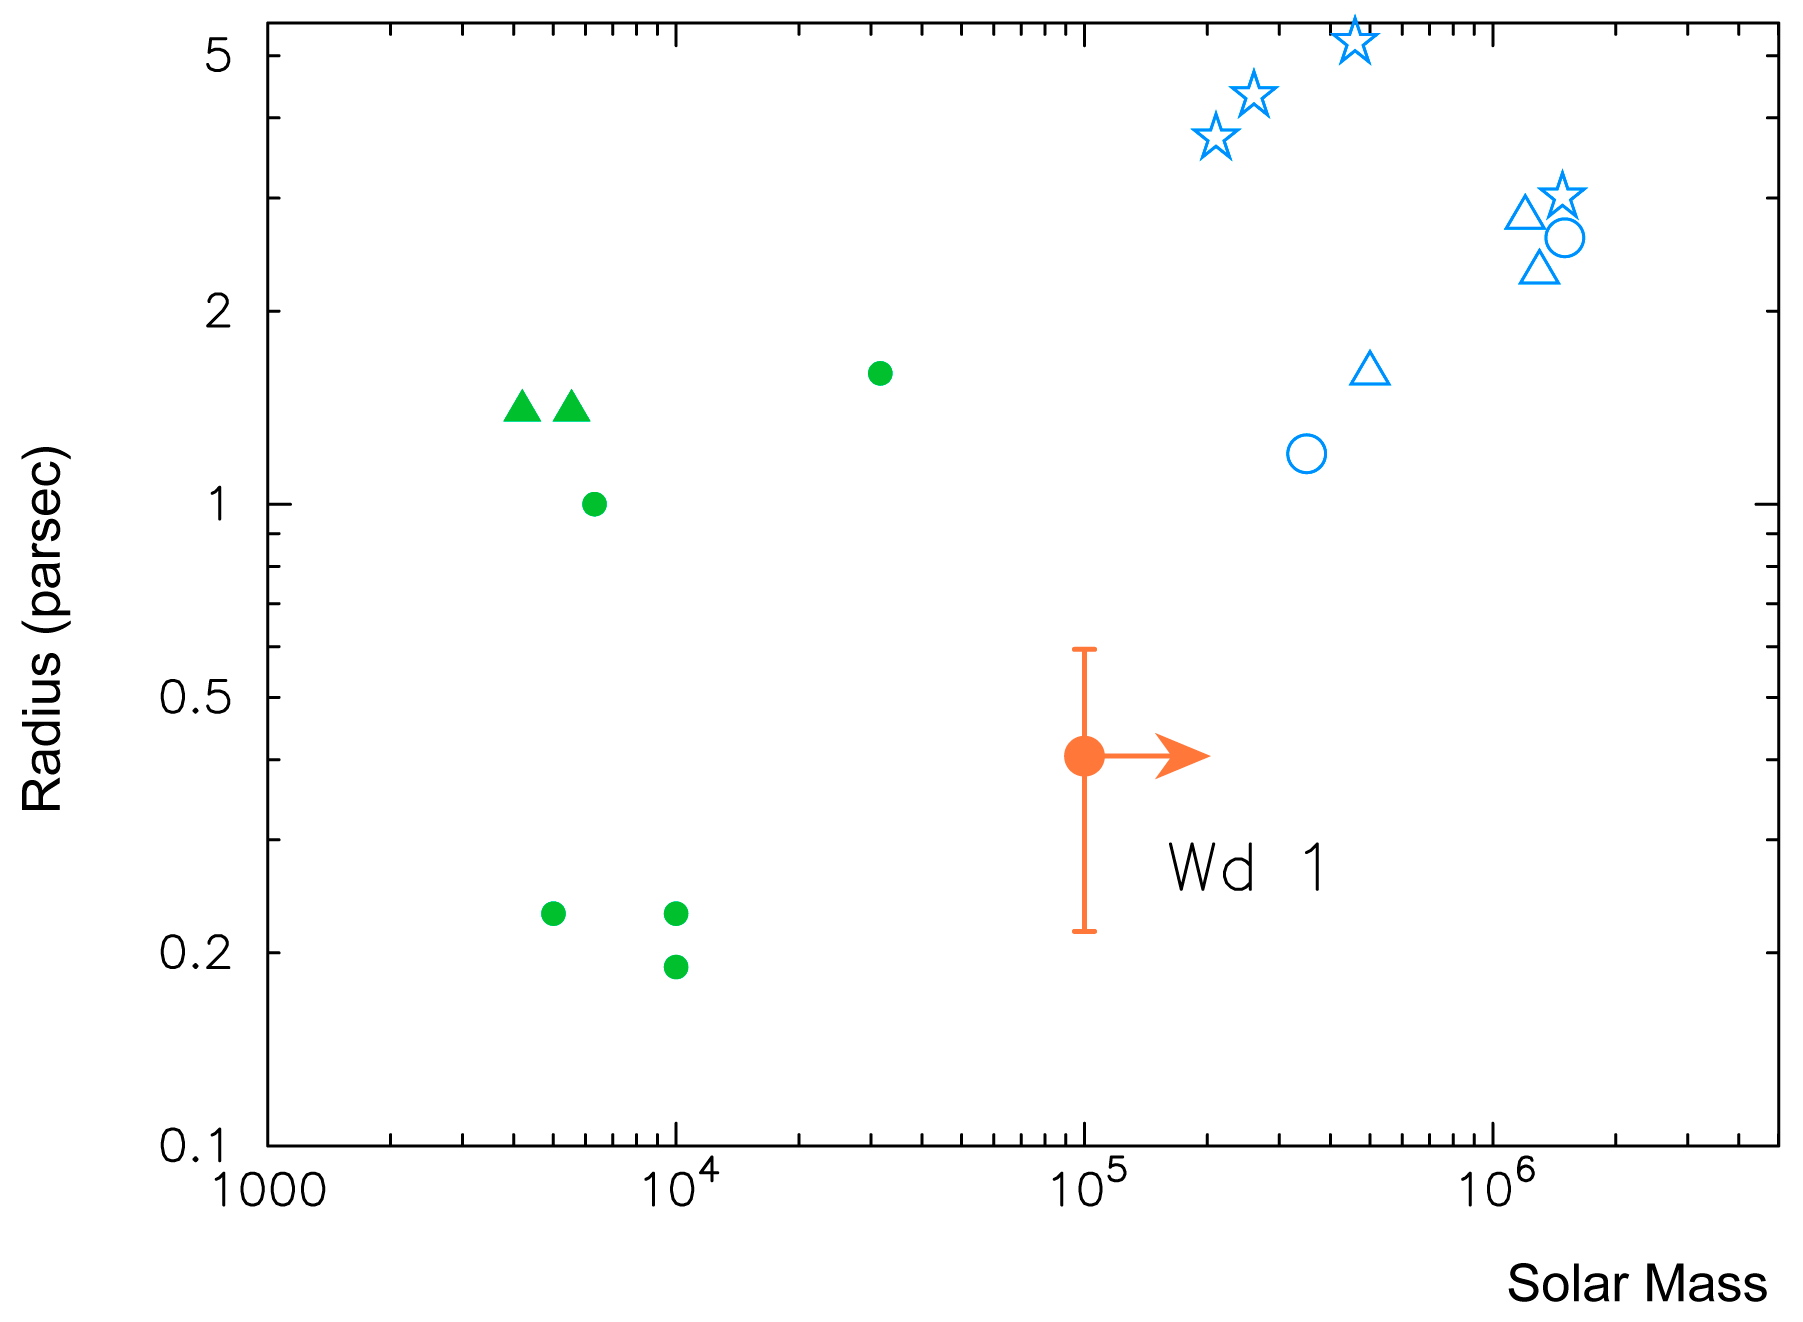

Properties of young massive clusters

Properties of young massive clusters in our Galaxy and in the Large Magellanic Clouds, as well as of Super Star Clusters in star-forming galaxies. The diagram shows the mass and radius of these clusters and also the position of Westerlund 1 (indicated Wd 1).

Credit: ESO